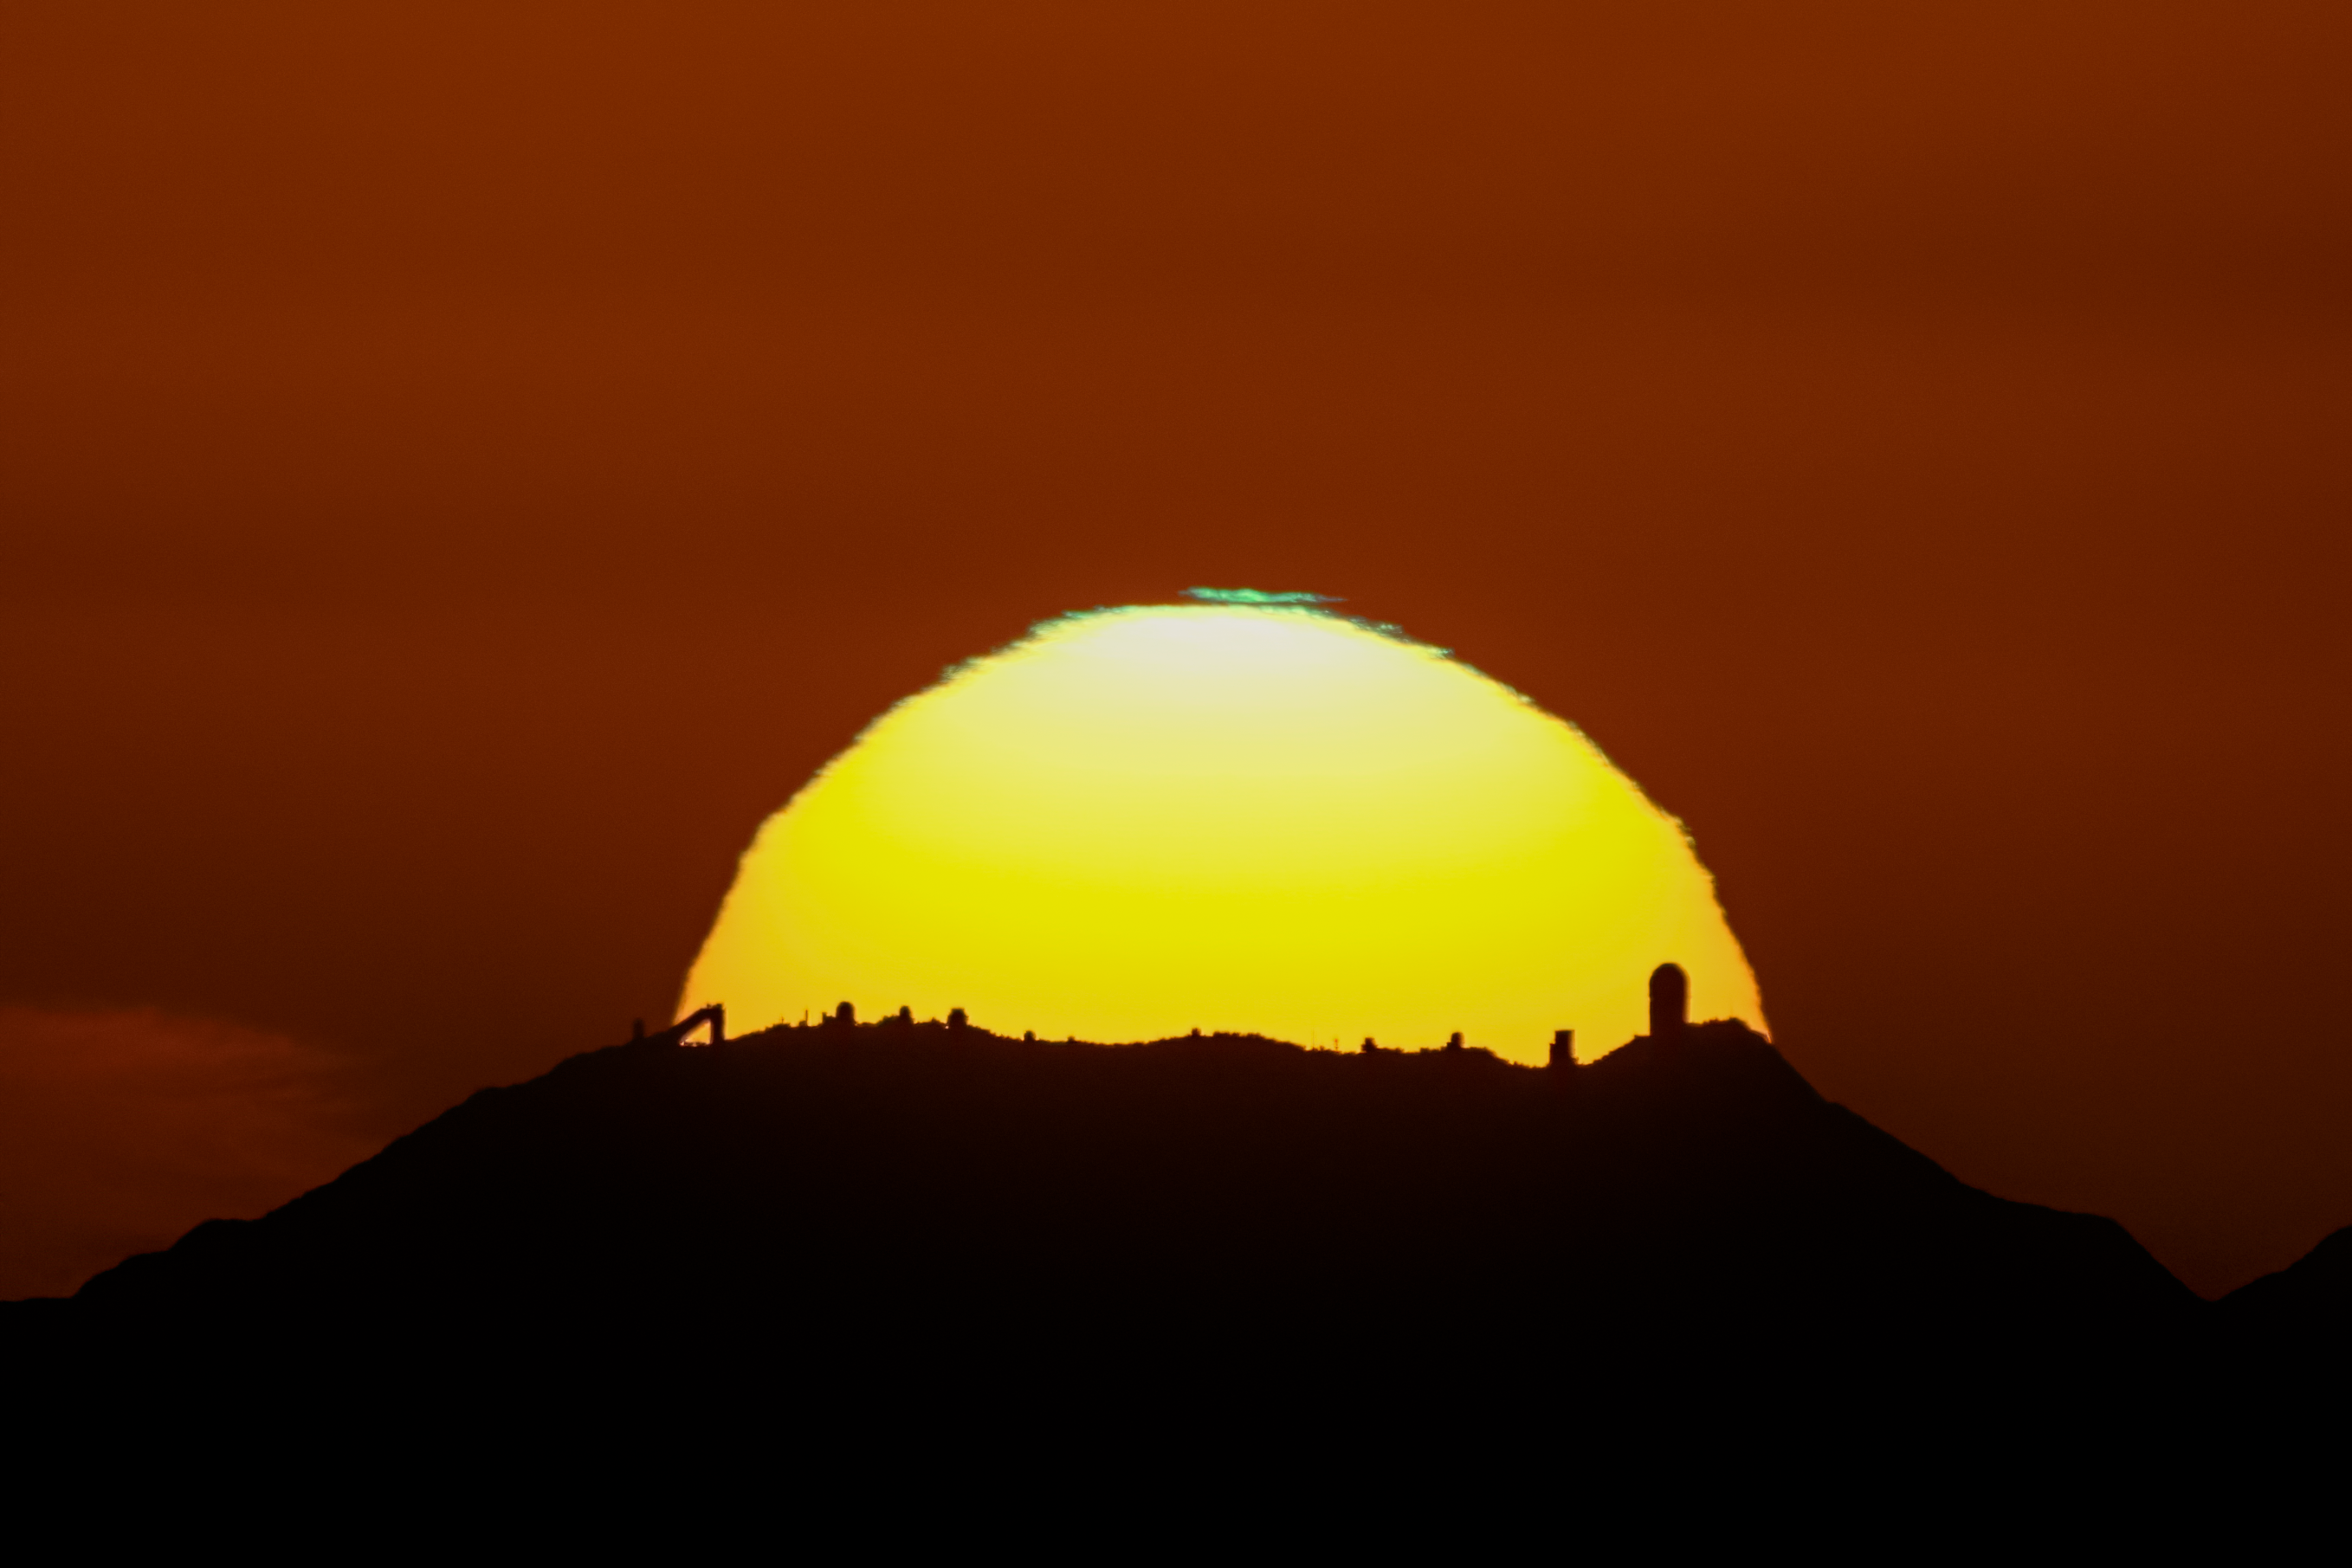

Sunset over Kitt Peak National Observatory

Every year around the winter solstice, the Sun appears to set behind Kitt Peak National Observatory as seen from Mount Lemmon almost 100 km (60 miles) away. Local photographers meet every year around the holidays to capture photos and videos of this interesting alignment. For a brief time, you can see many of the Kitt Peak telescopes, from the distinctive McMath-Pierce Solar telescope (left) to the large dome of the Mayall 4-meter telescope (right). The still image depicts the silhouettes of the telescopes with a green segment above the Sun and was taken on 17 December 2016. The video was captured on 20 December 2019.

Credit: KPNO/NOIRLab/NSF/AURA/R.T. Sparks